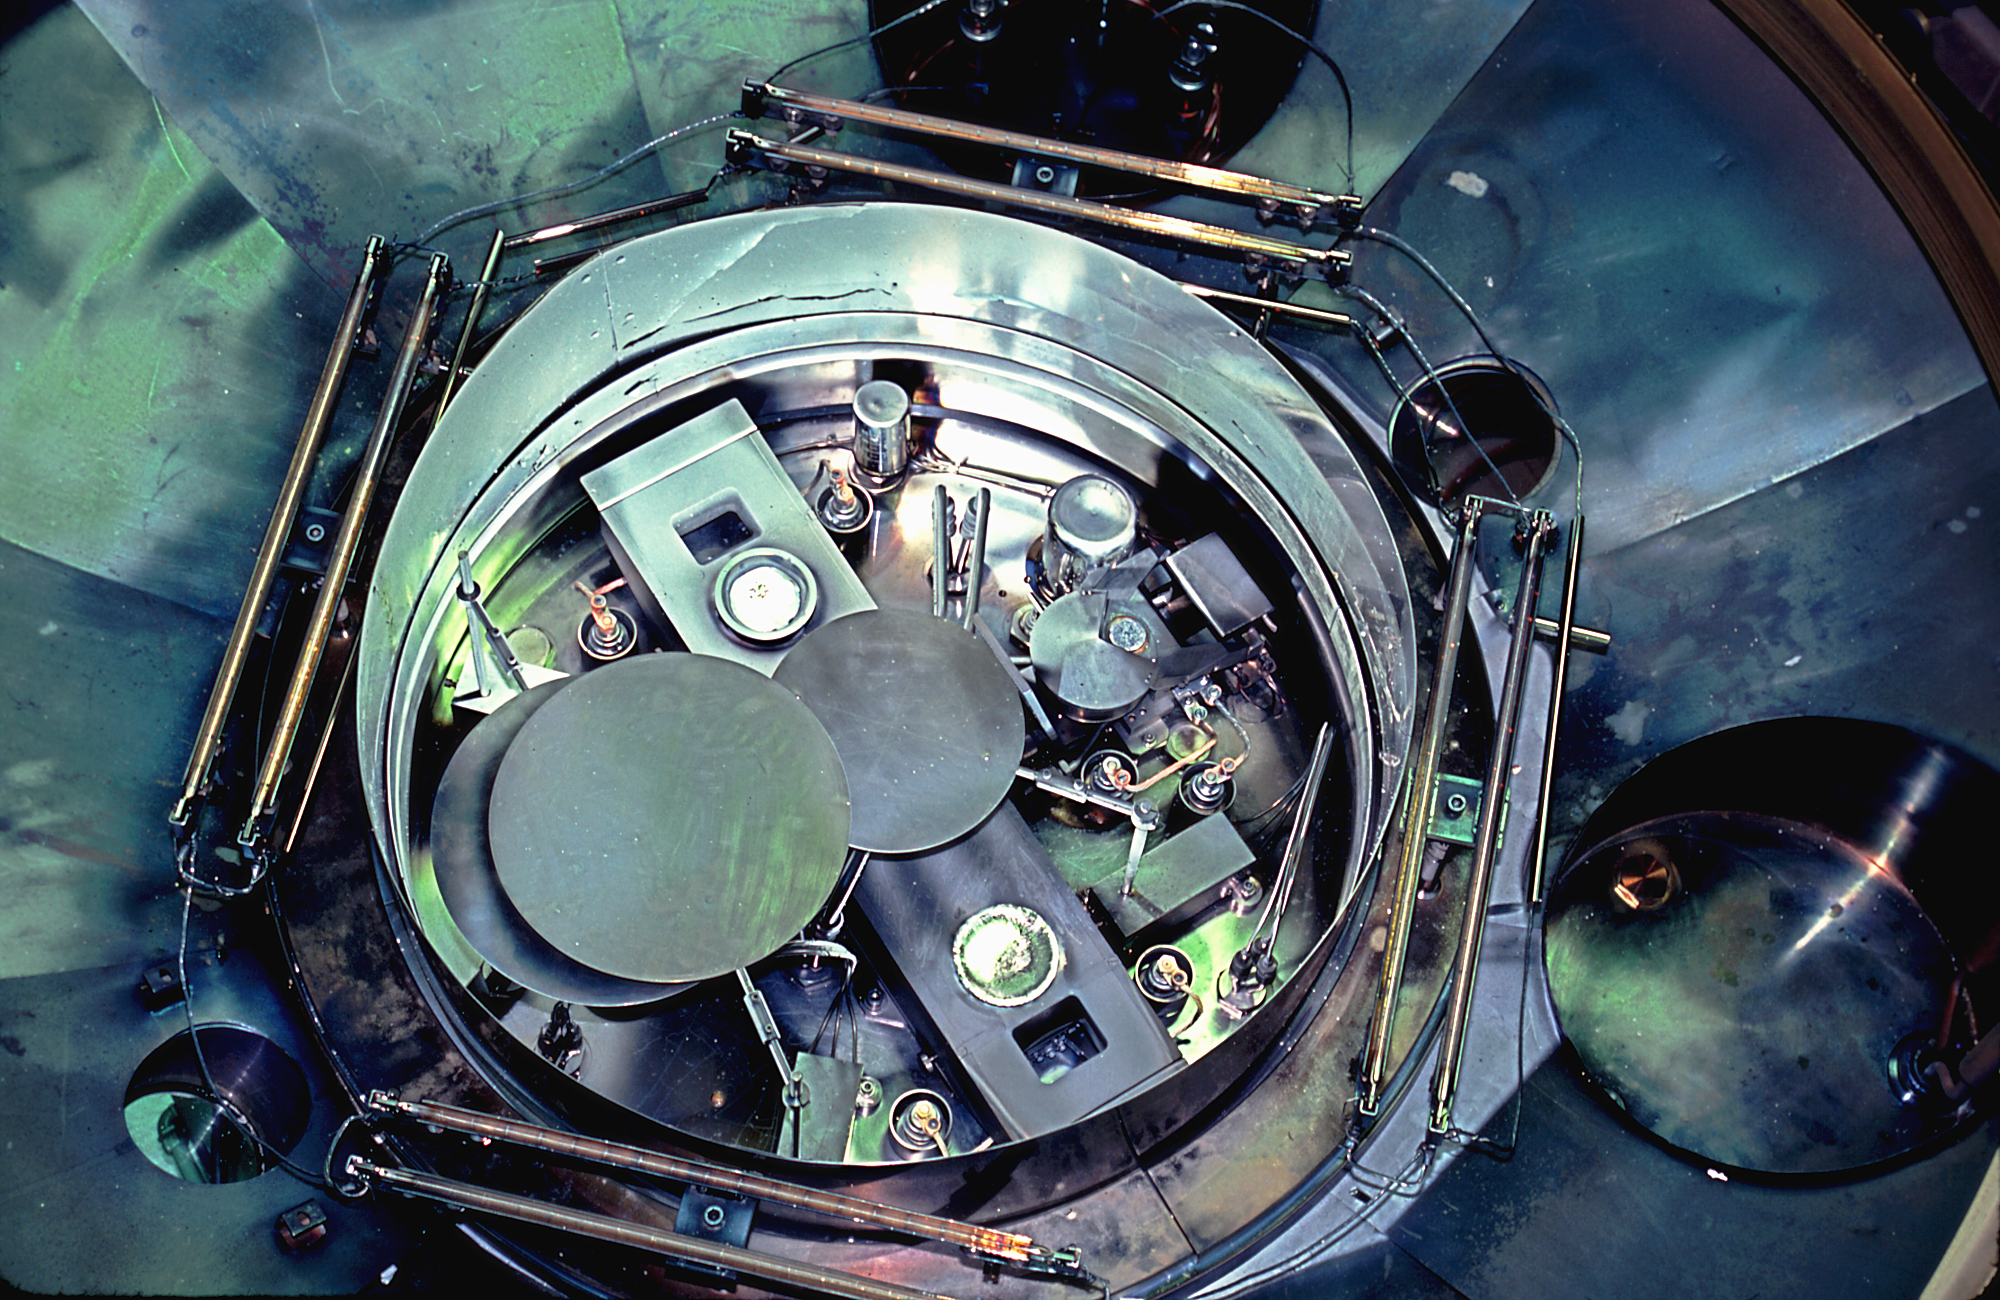

NOAO coatings laboratory

The interior of the coatings laboratory at the National Optical Astronomy Observatories Tucson facility.

Credit: NOIRLab/NSF/AURA